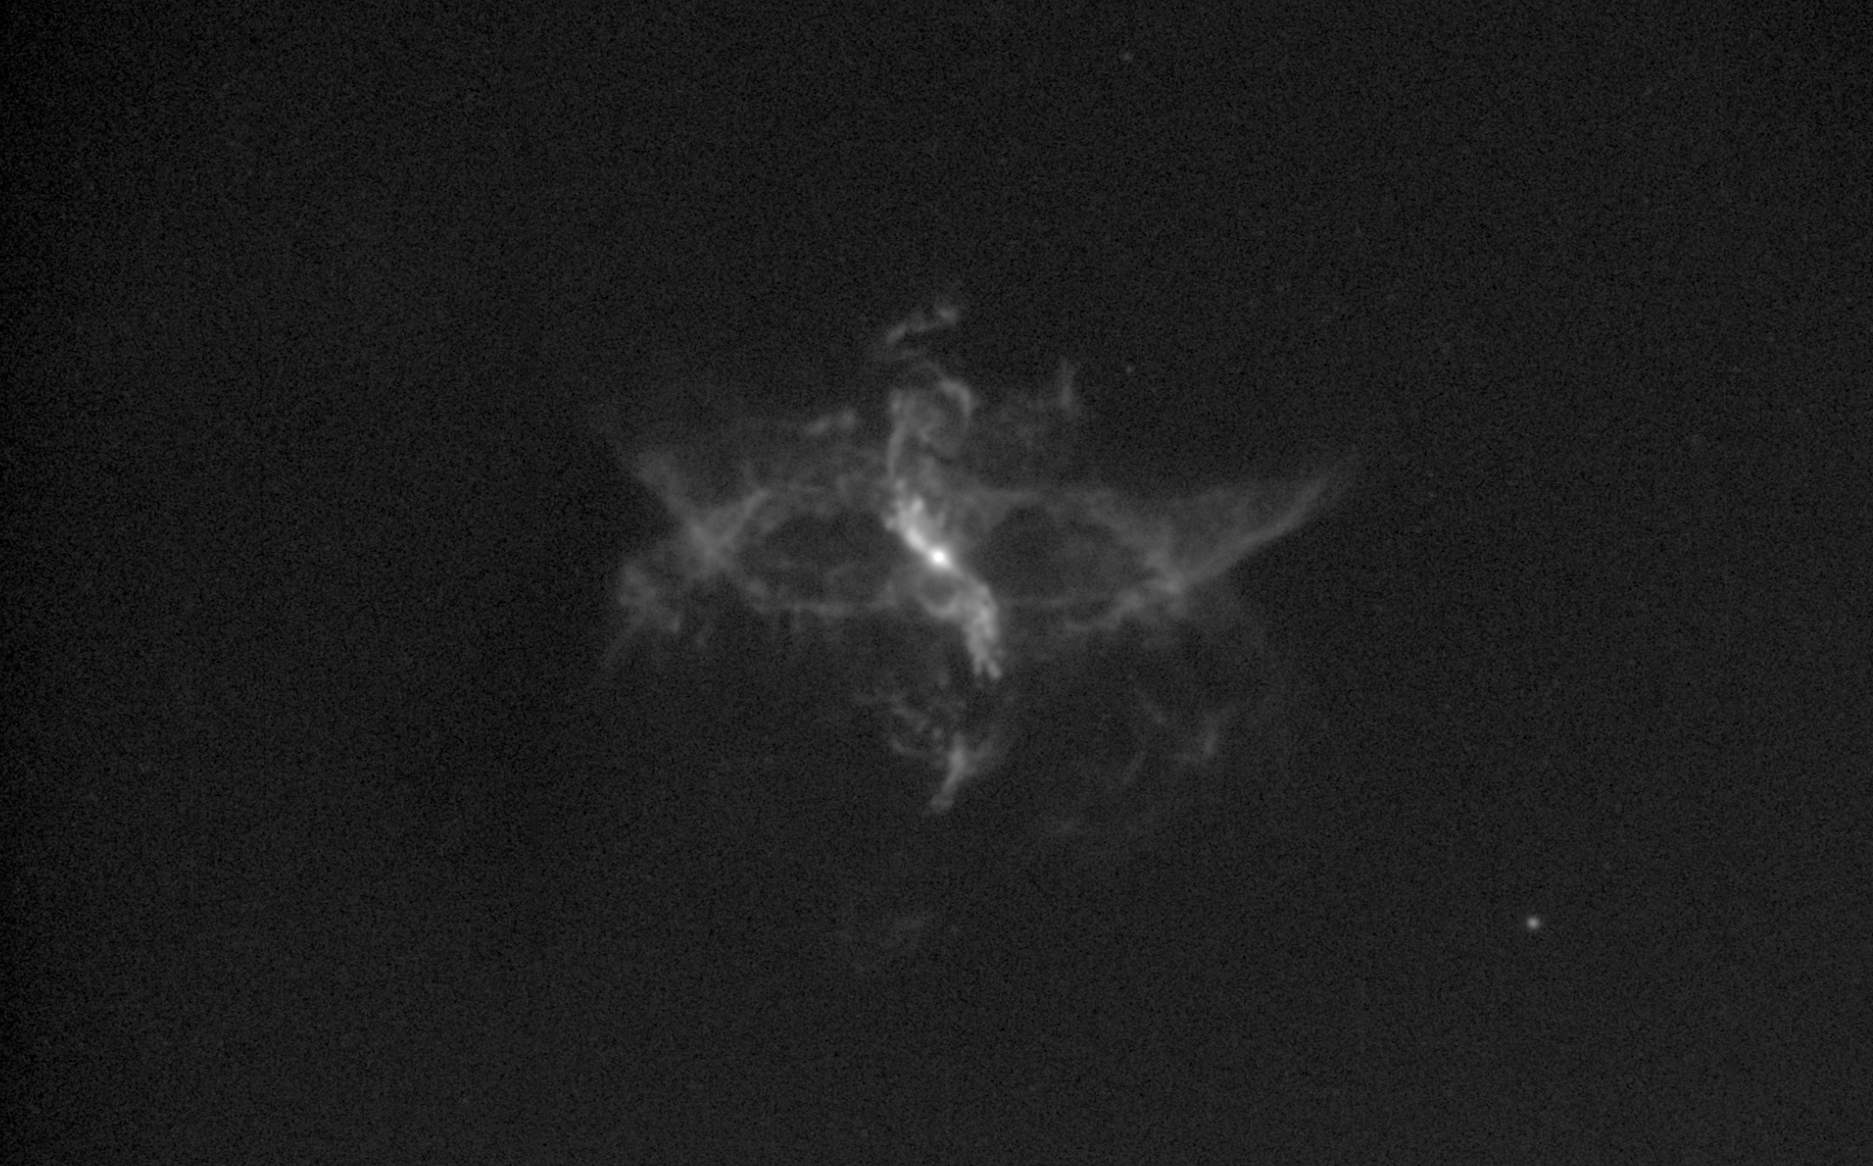

R Aquarii as seen in 1997

This image shows a chaotic and fascinating binary star system named R Aquarii, as seen in 1997 by the Nordic Optical Telescope on the island of La Palma, Spain. In the 15 years since this image was taken the system has been observed many more times by other telescopes, including ESO’s Very Large Telescope, and has been seen to be expanding and evolving in shape.

An image from 2012 can be seen here.

Credit: T. Liimets et al./ESO